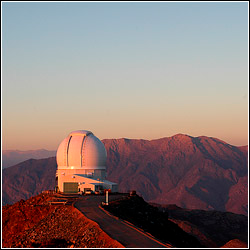

SOAR: A 21st Century 4-meter Telescope

Credit: NOIRLab